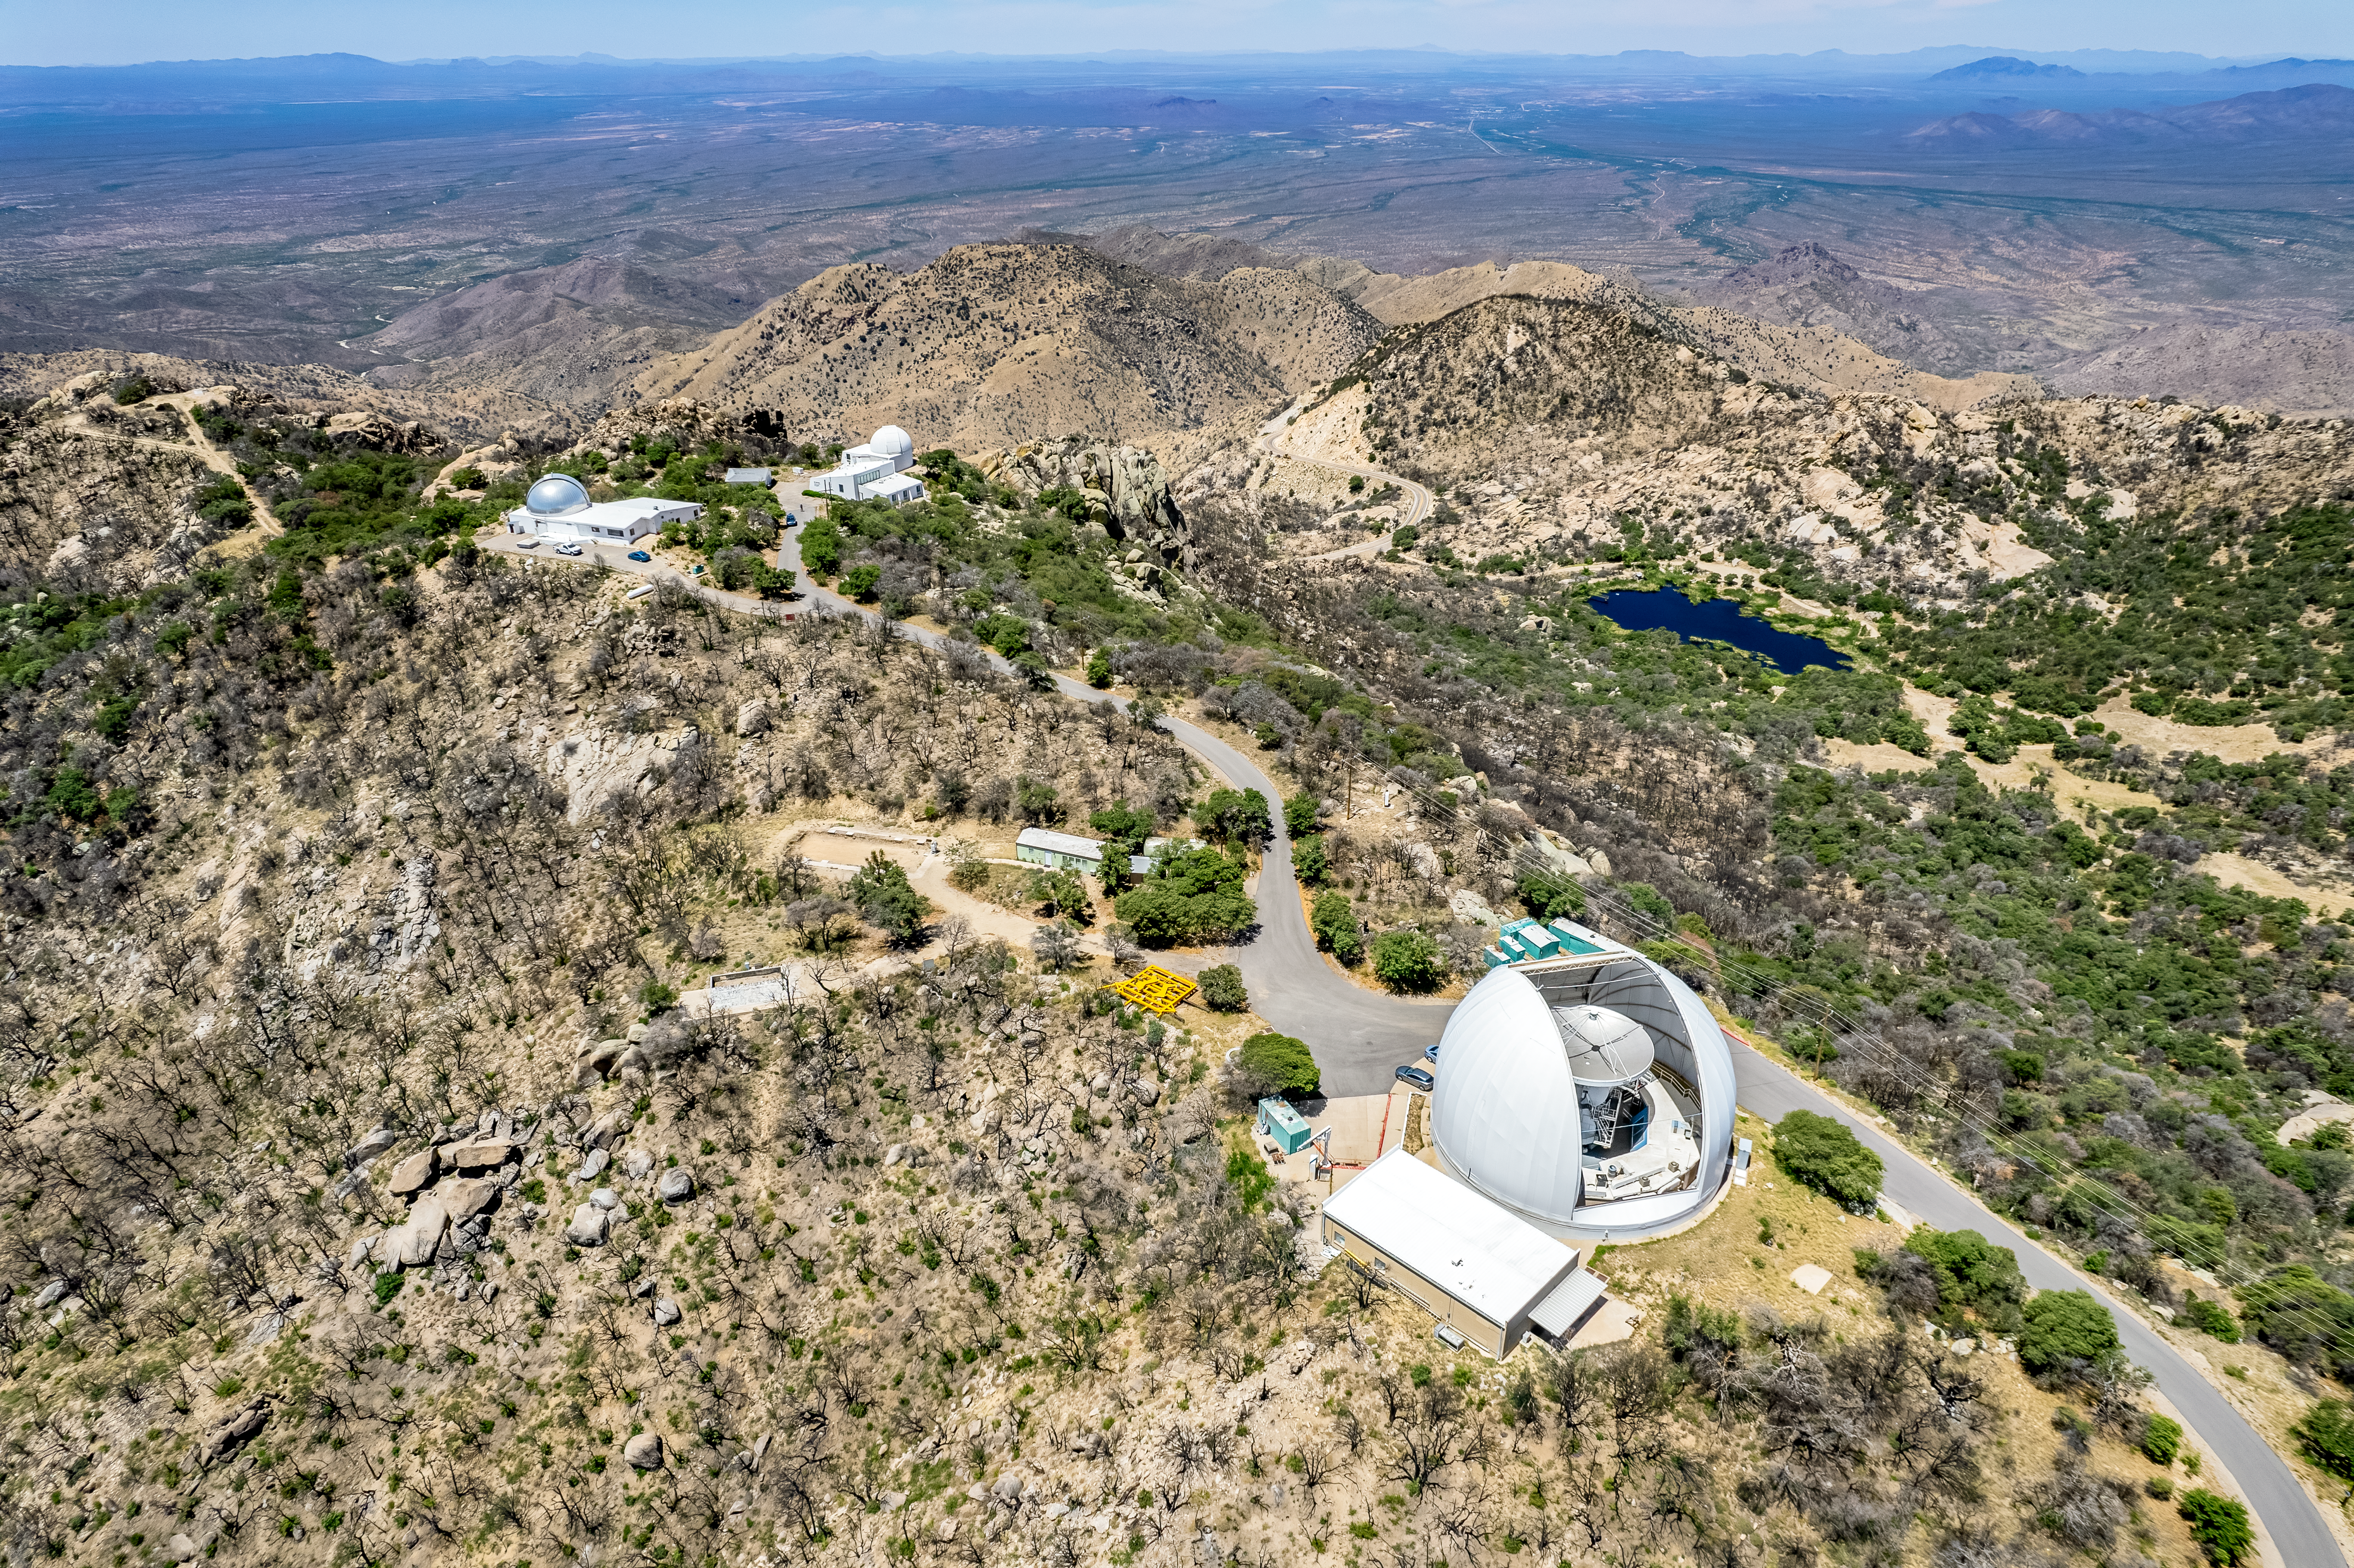

Round-the-Clock Observing

This aerial drone view shows the Southwest Ridge of the U.S. National Science Foundation Kitt Peak National Observatory (KPNO), a Program of NSF NOIRLab, recovering from the Contreras Fire that reached the observatory grounds in June 2022. In the distance are the Hiltner 2.4 meter (left) and McGraw Hill 1.3 meter (right) reflecting telescopes that constitute the MDM Observatory that is owned and operated by a consortium of universities — University of Michigan, Dartmouth, University of Ohio, Ohio State University, and Columbia University. At work in the lower right corner is the UA ARO 12-meter Telescope, a radio telescope, inside its dome. Operators of optical telescopes must wait for nightfall to do their observing as light from distant objects is outshone by the Sun during the day. The Sun’s emission at radio frequencies is, however, comparatively weak, and therefore won’t interfere with radio frequencies received by telescopes, enabling round-the-clock observations. Furthermore, cloud cover in our atmosphere doesn’t block radio waves, so observations can even be made in cloudy weather.

Credit: KPNO/NOIRLab/NSF/AURA/P. Marenfeld